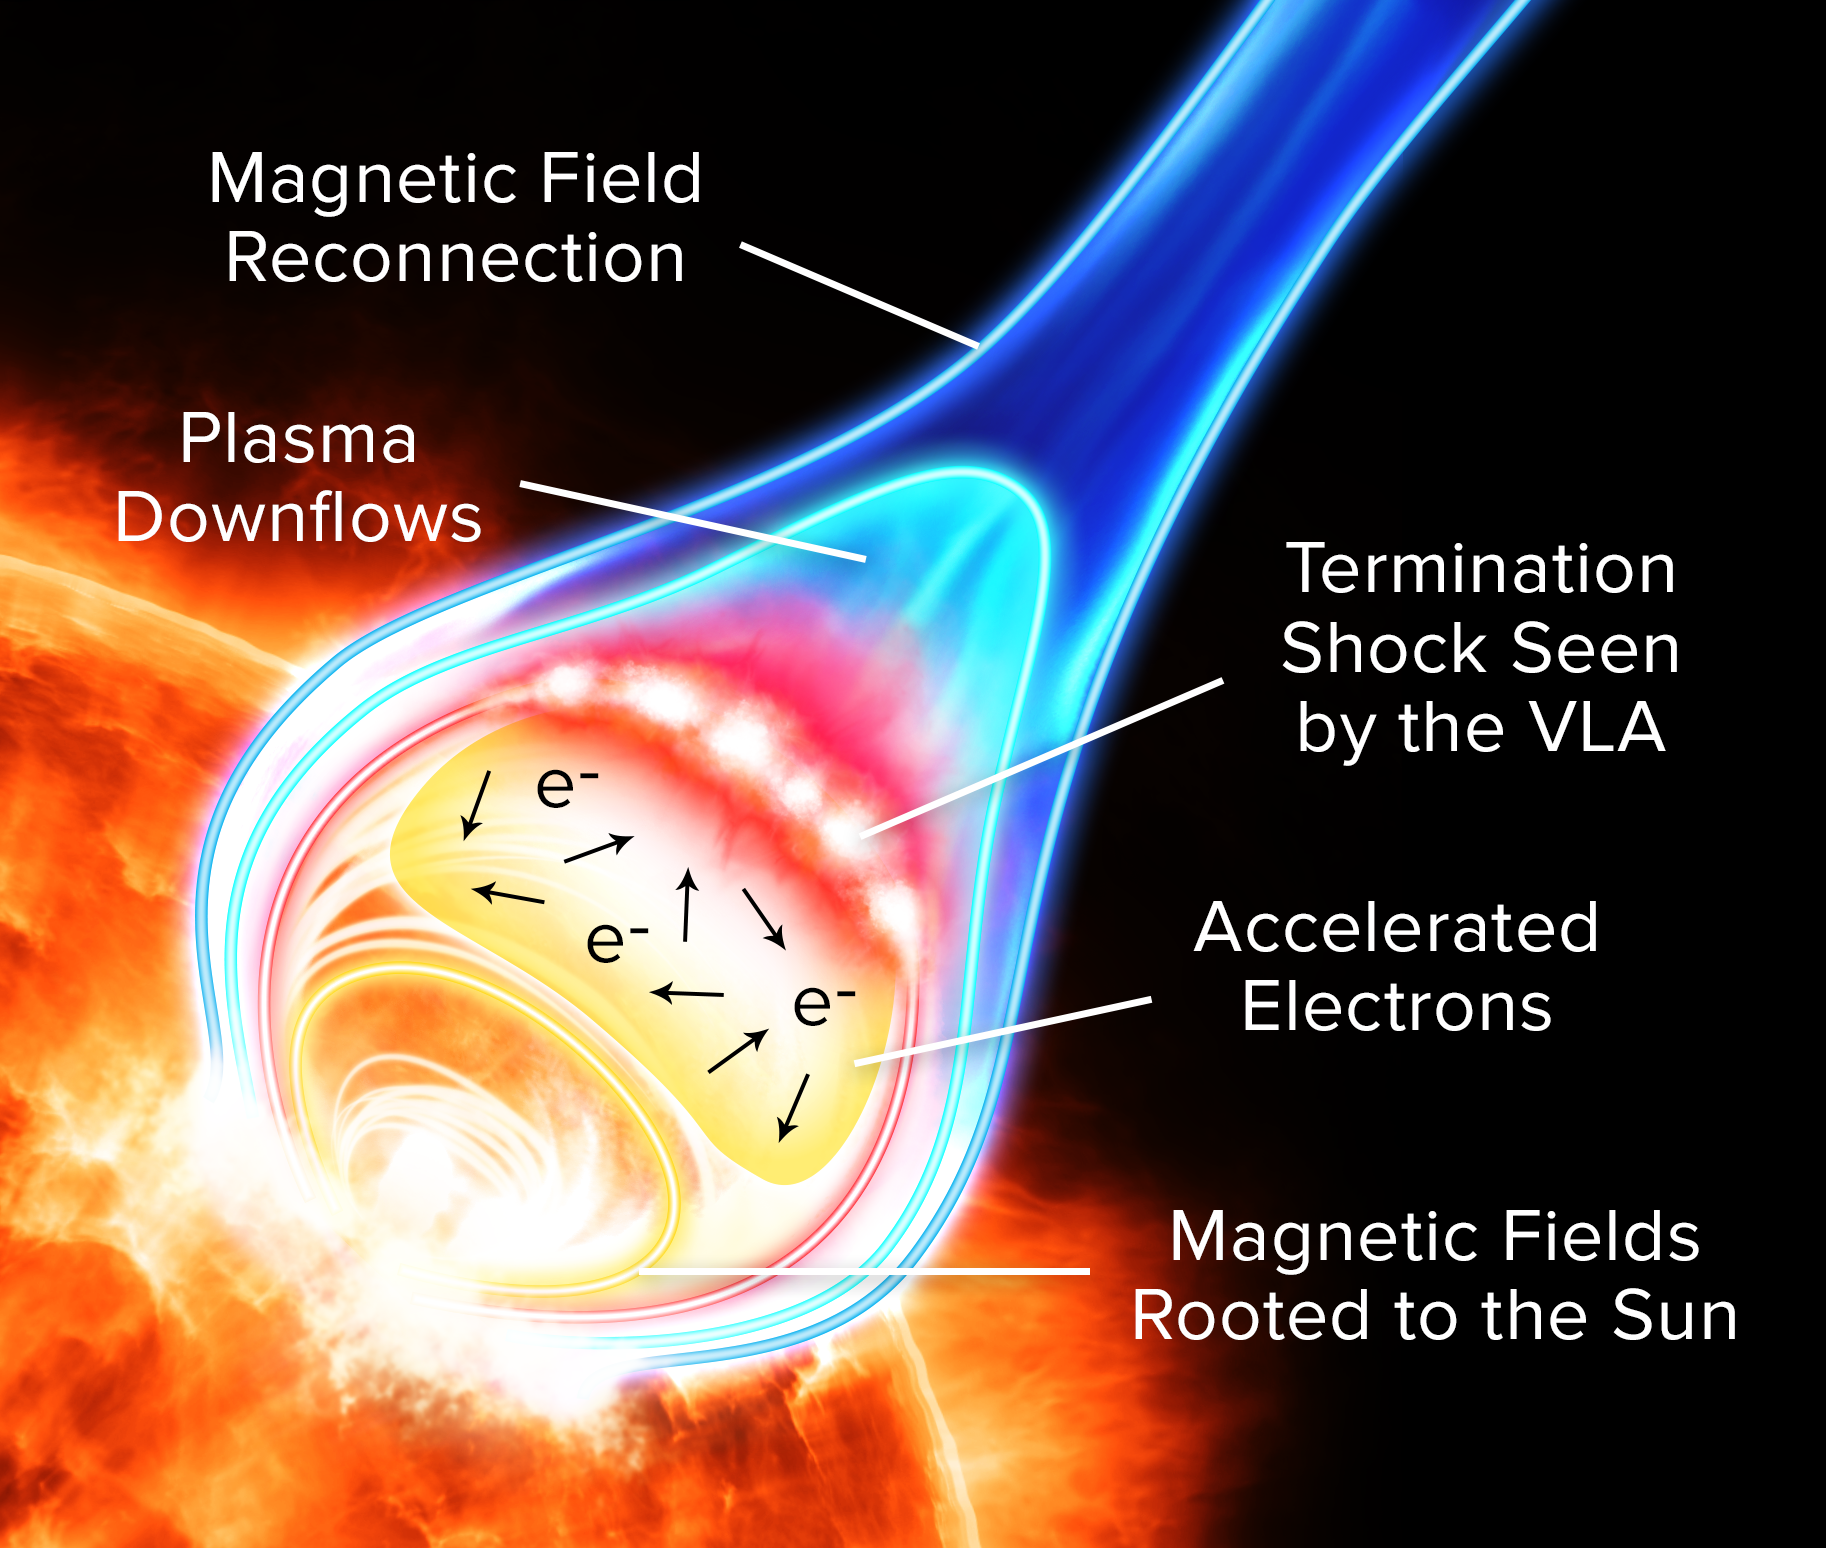

VLA Yields New Insights on Solar Flares

Artist's conception of particle acceleration in a solar flare.

Credit: Alexandra Angelich (NRAO/AUI/NSF)